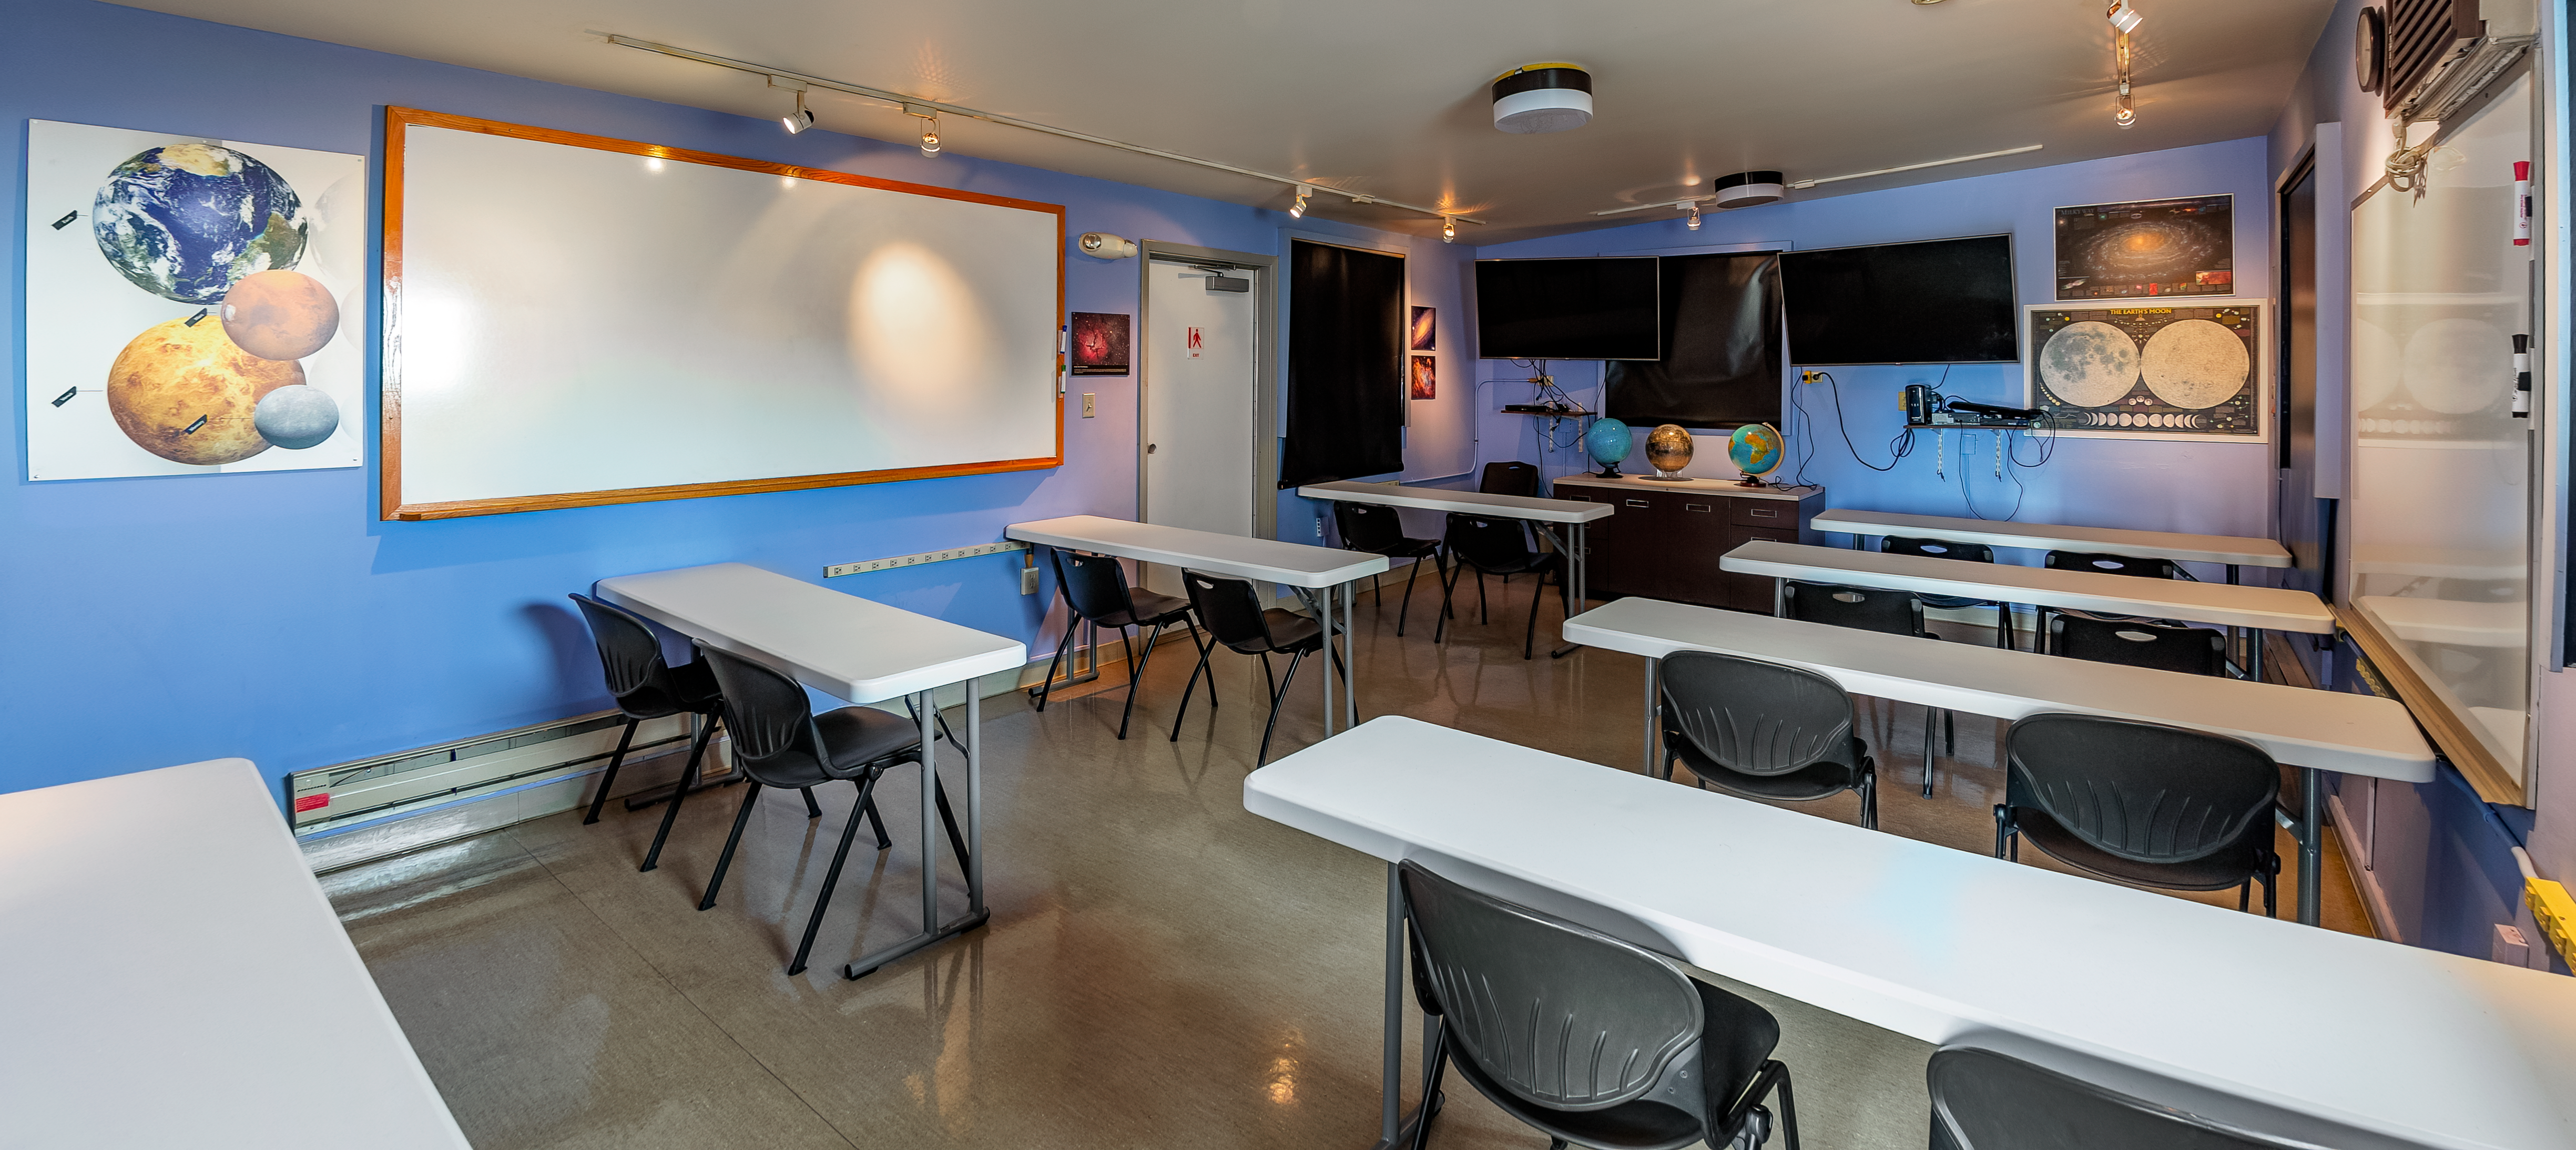

Kitt Peak Visitor Center Roll Off Roof Observatory

The classroom inside the Kitt Peak Visitor Center Roll Off Roof Observatory, located at Kitt Peak National Observatory (KPNO), a Program of NSF NOIRLab.

Credit: KPNO/NOIRLab/NSF/AURA/T. Matsopoulos